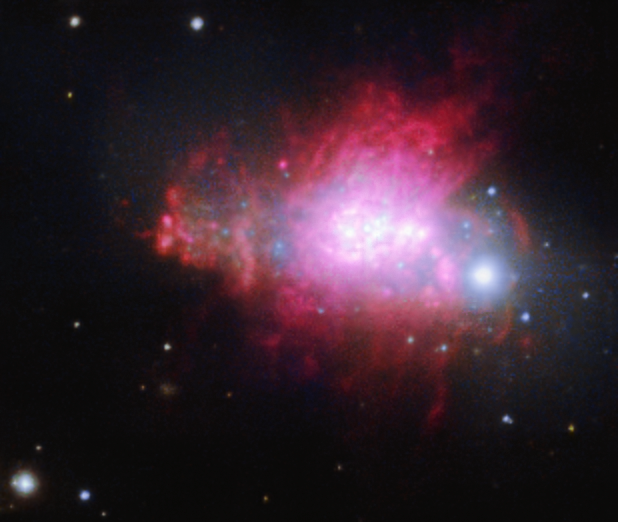

ESO 338-4

ESO 338-4 is a starburst galaxy located in Sagittarius, the Archer. It is currently in the process of merging, with several smaller galaxies colliding to form the final galaxy. The new AOF+MUSE data clearly resolve several bright knots where intense star formation, induced by the merging, is occurring, as well as filaments of glowing hydrogen gas.

Credit: ESO/P. Weilbacher (AIP)